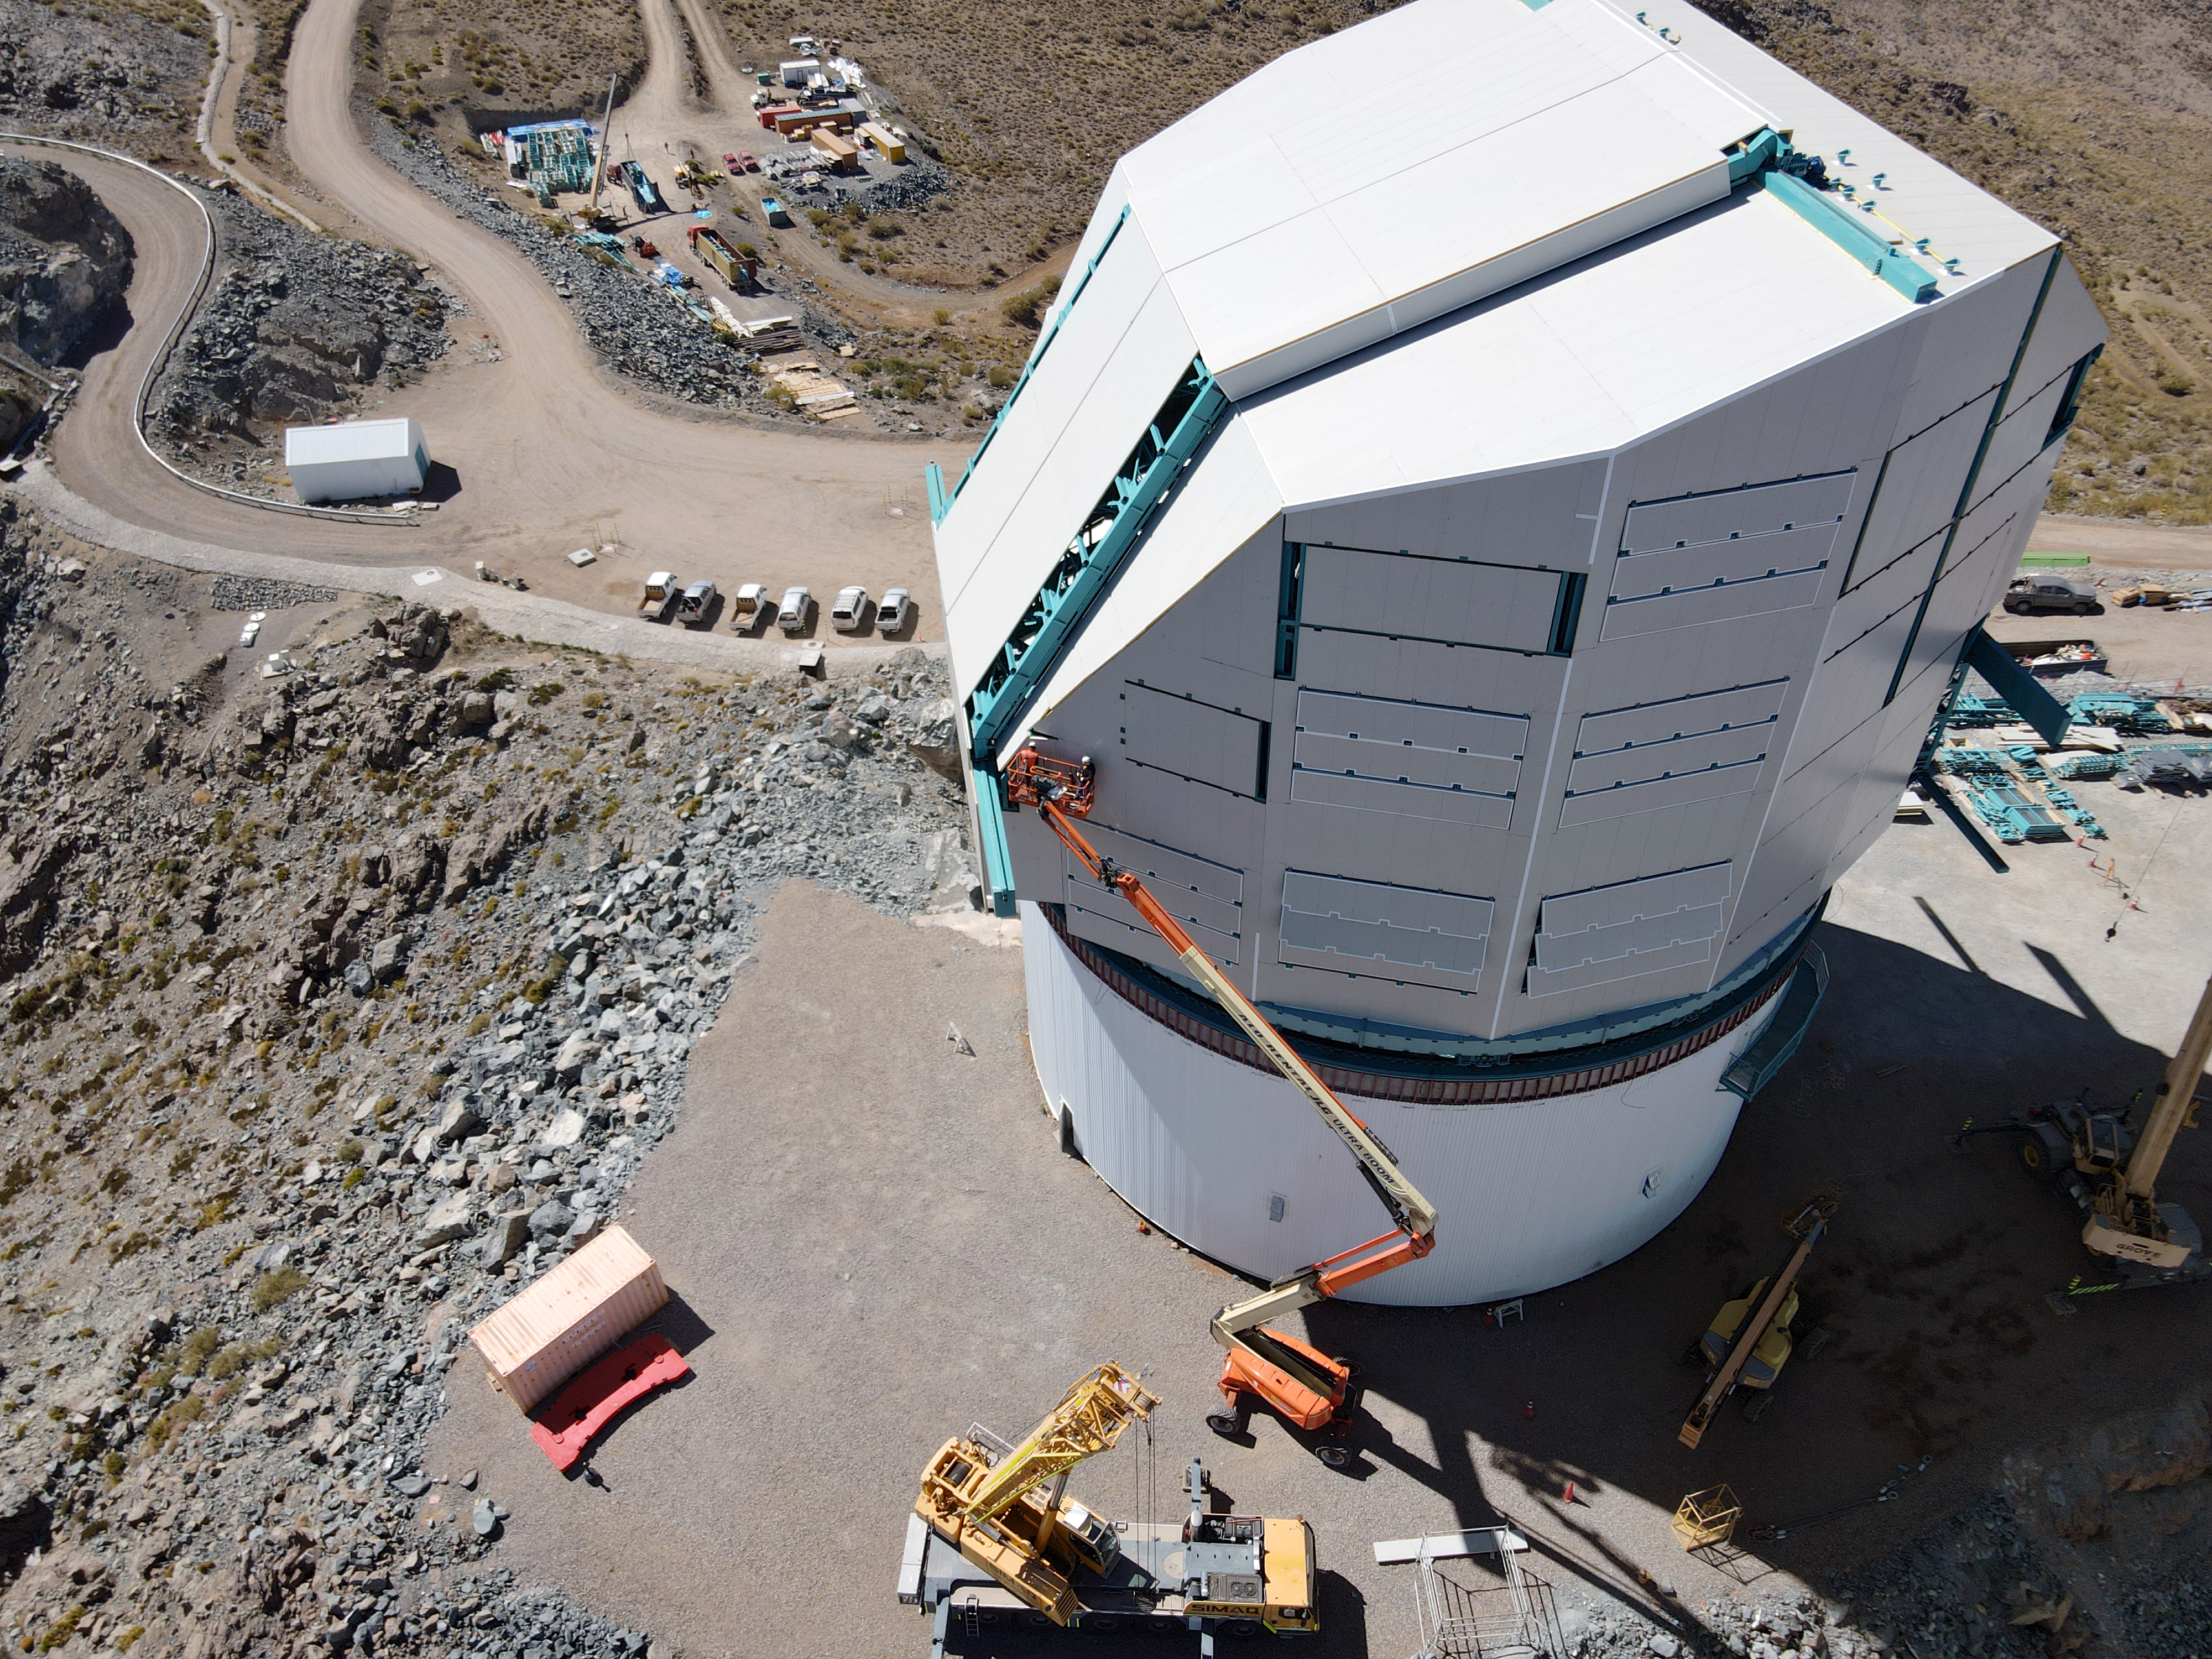

Rubin Drone View mid-December 2020

Aerial drone view of current status of construction on the summit as of mid-December, 2020.

Credit: Rubin Obs/NSF/AURA